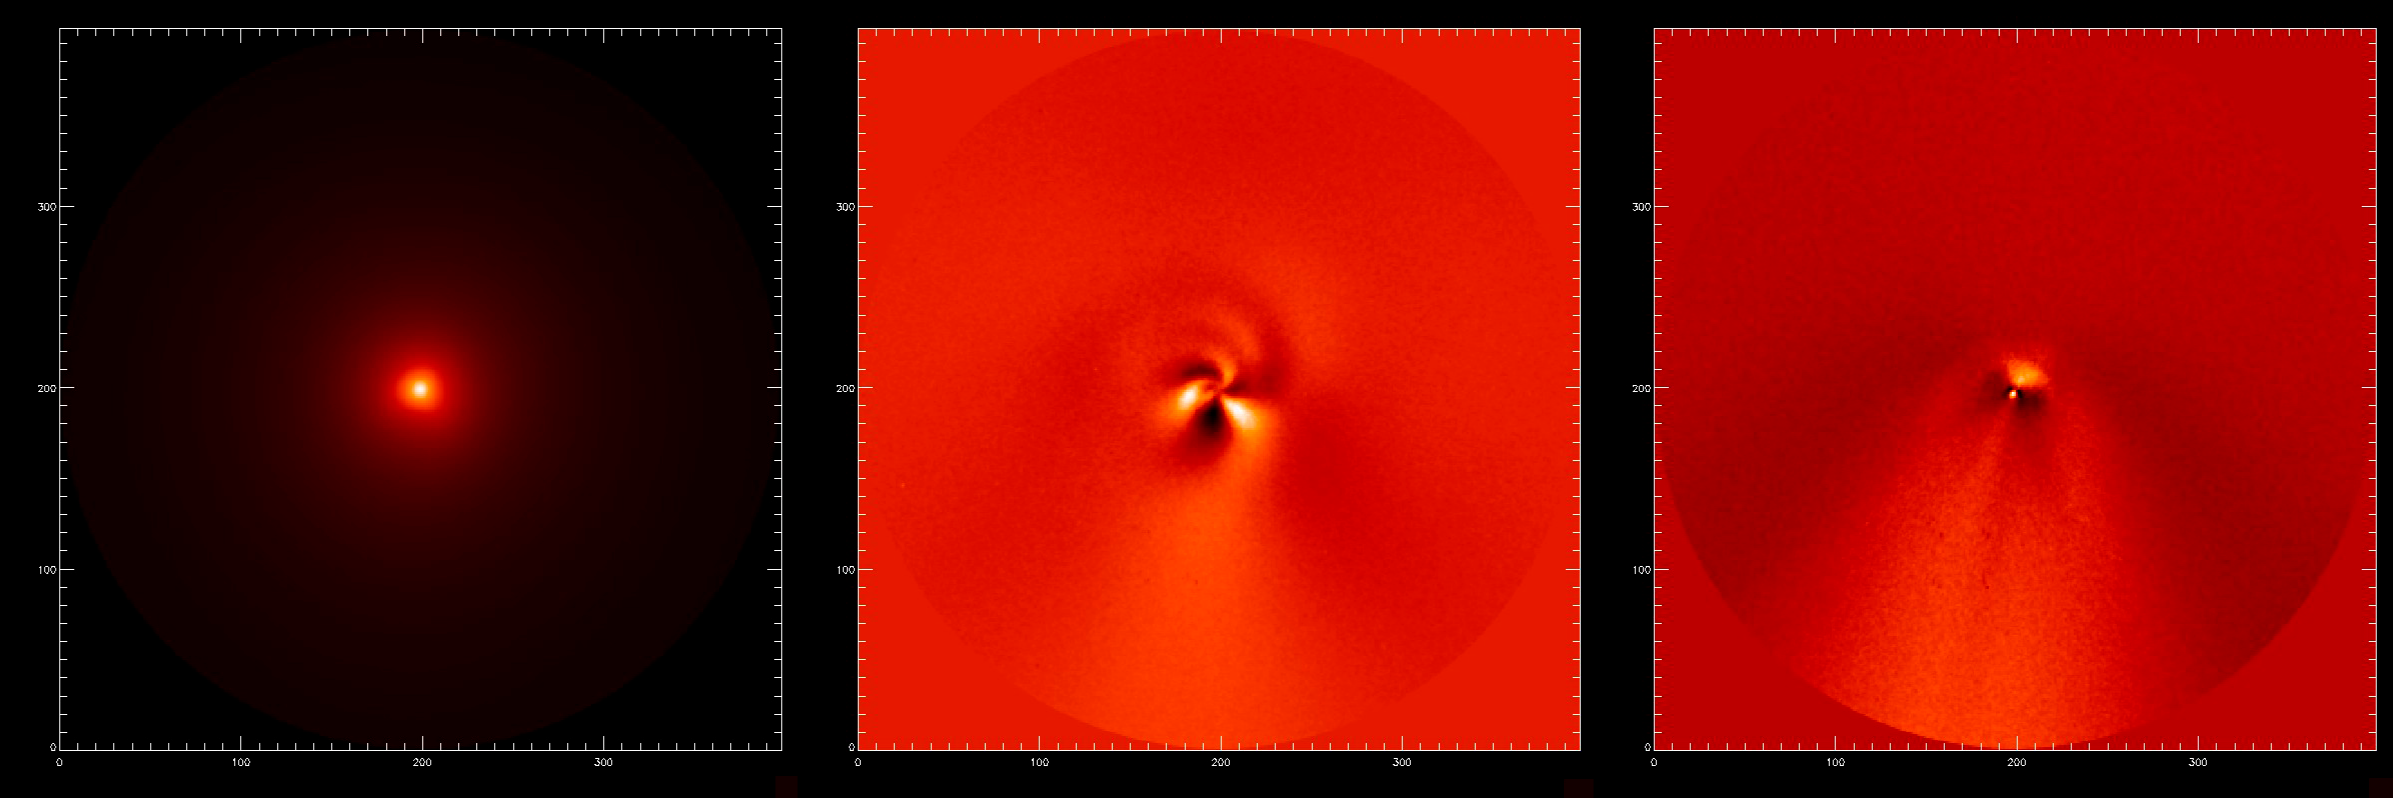

Central parts of comet McNaught

Imaging of the central coma of Comet McNaught. Left: a raw image taken through a filter centred on the emission by CN gas. Middle: the CN image processed using the Larson-Sekanina algorithm to reveal spiral jets of gas from the nucleus. Right: A similarly processed image of the dust in the inner coma, showing a sunward plume and the dust being swept back into the tail. The tail direction is roughly downwards in these images, which are orientated with North up and have a field of view of 2.4 arcmin on a side.

Credit: ESO